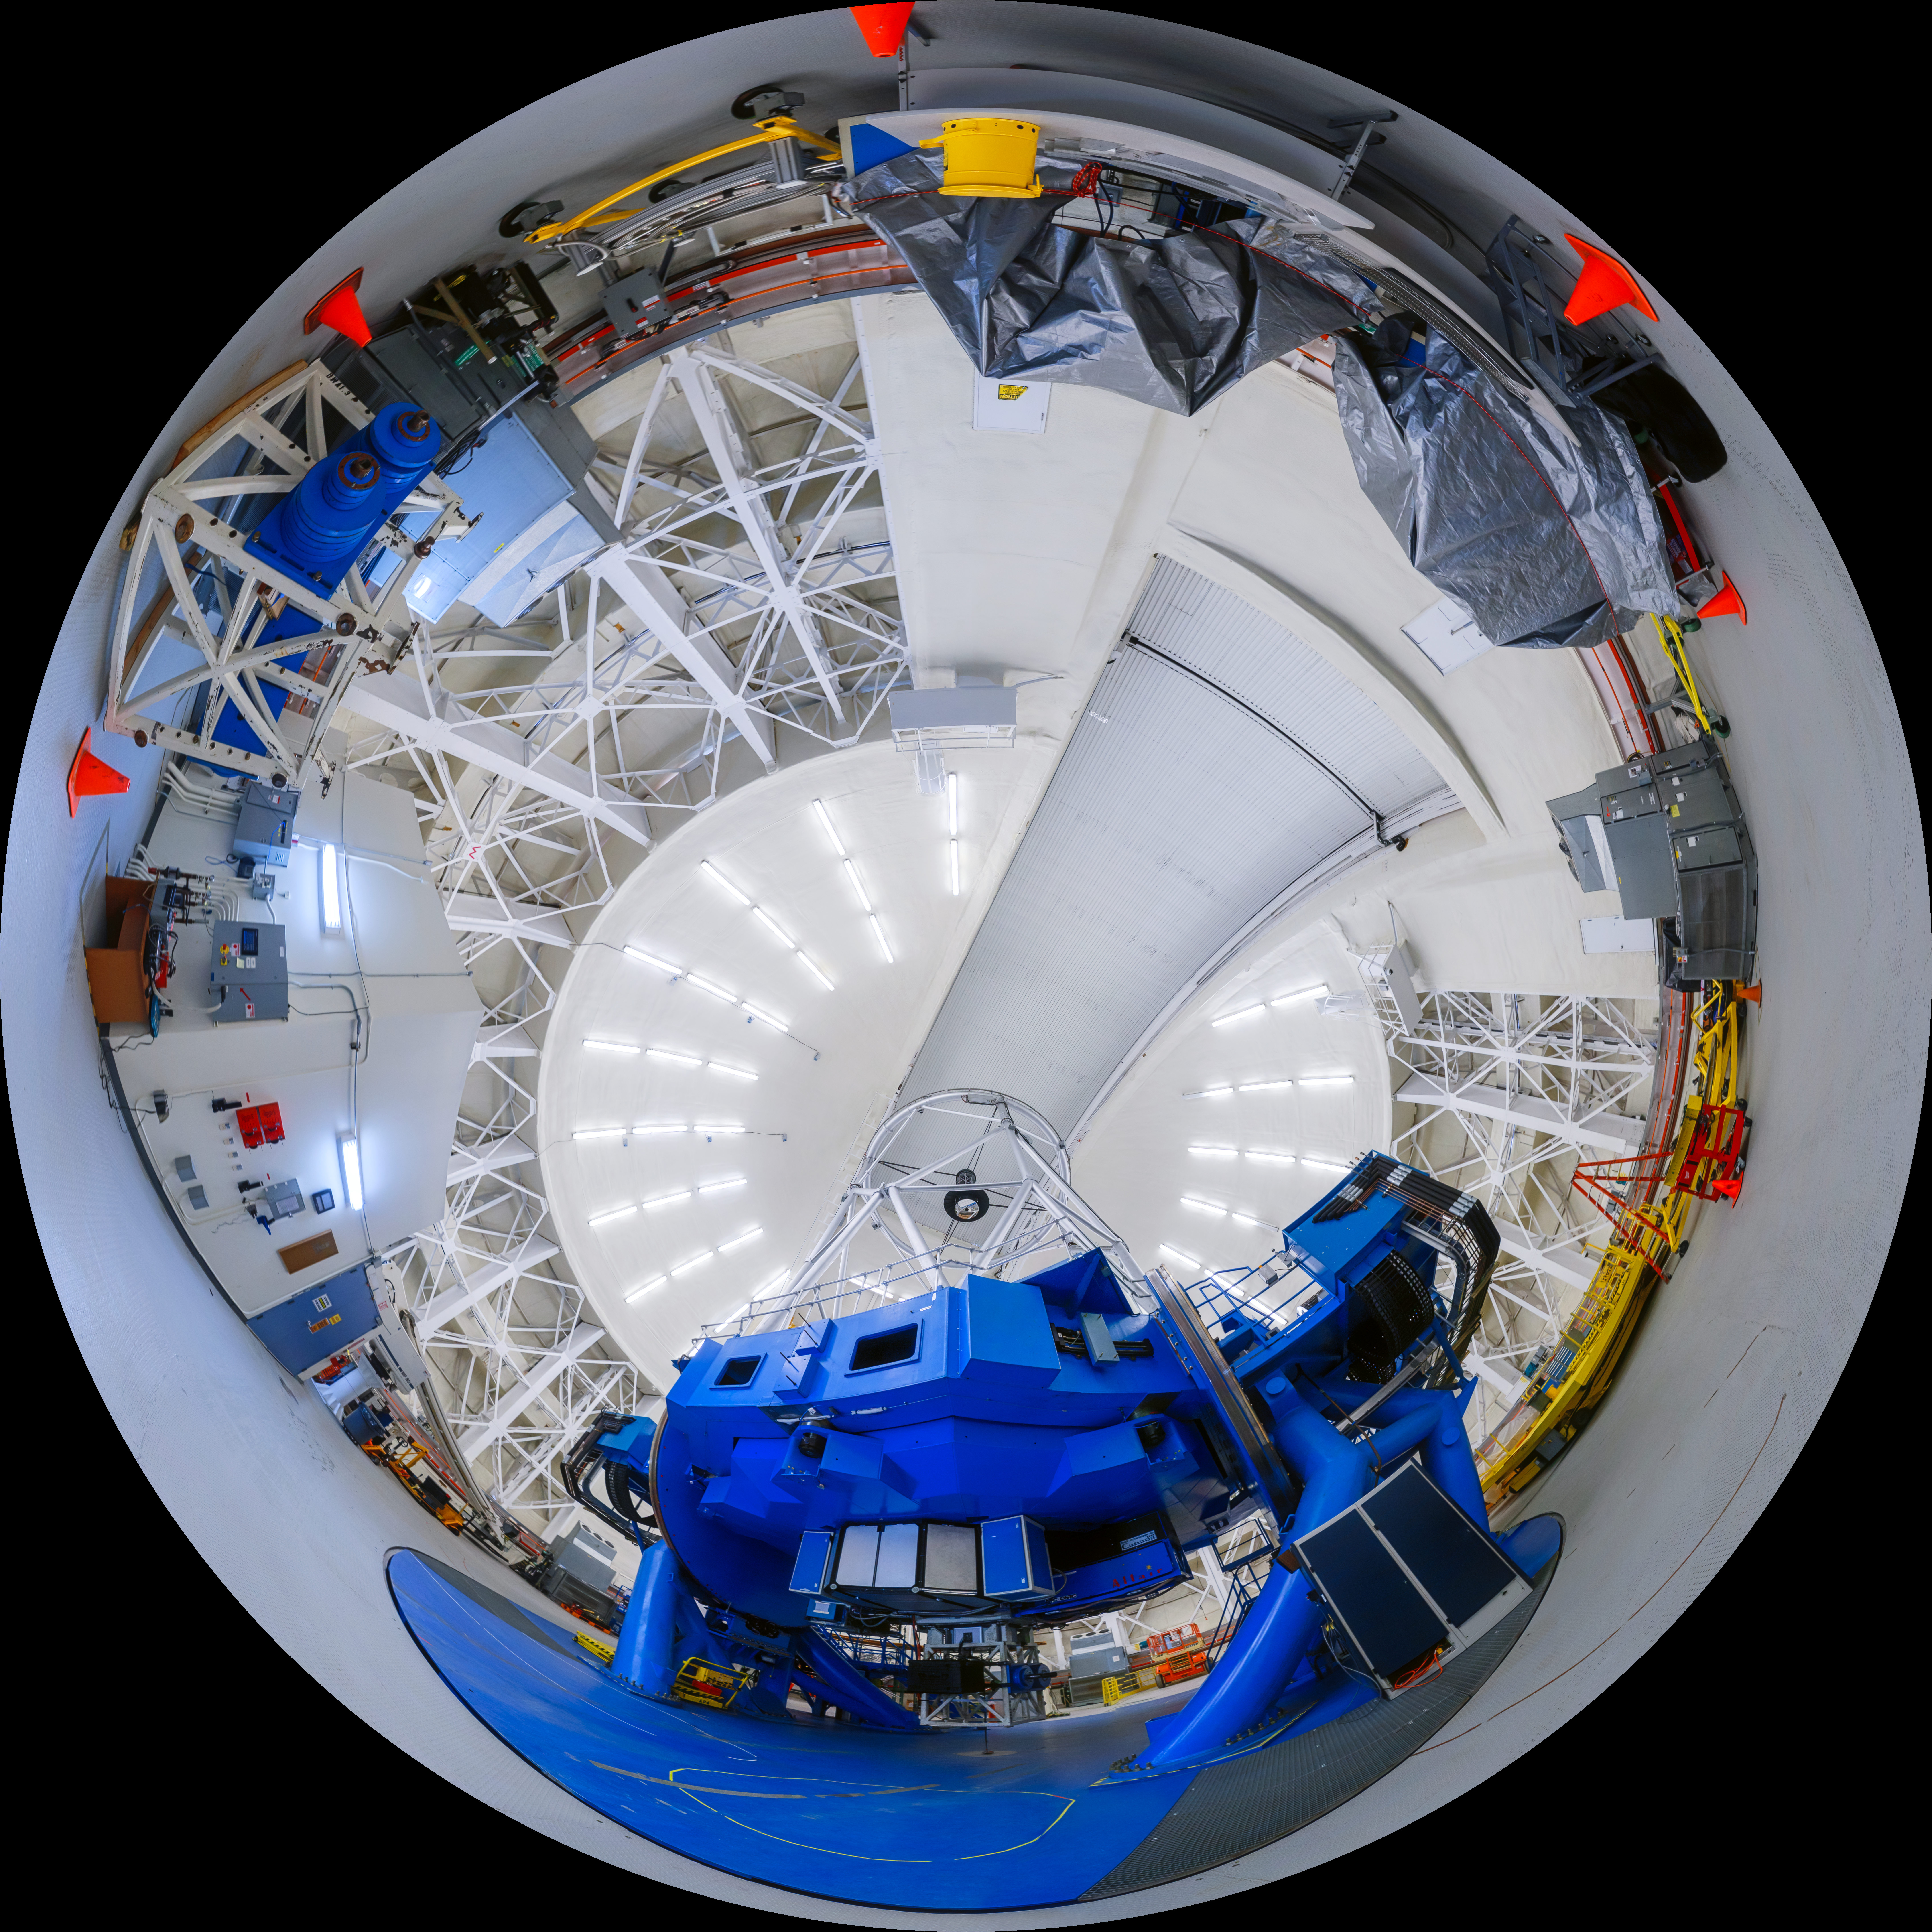

Gemini North 360 Upright

A fisheye view of the Gemini North telescope, part of the International Gemini Observatory, a program of NSF NOIRLab.

Credit: NOIRLab/AURA/NSF/P. Horálek